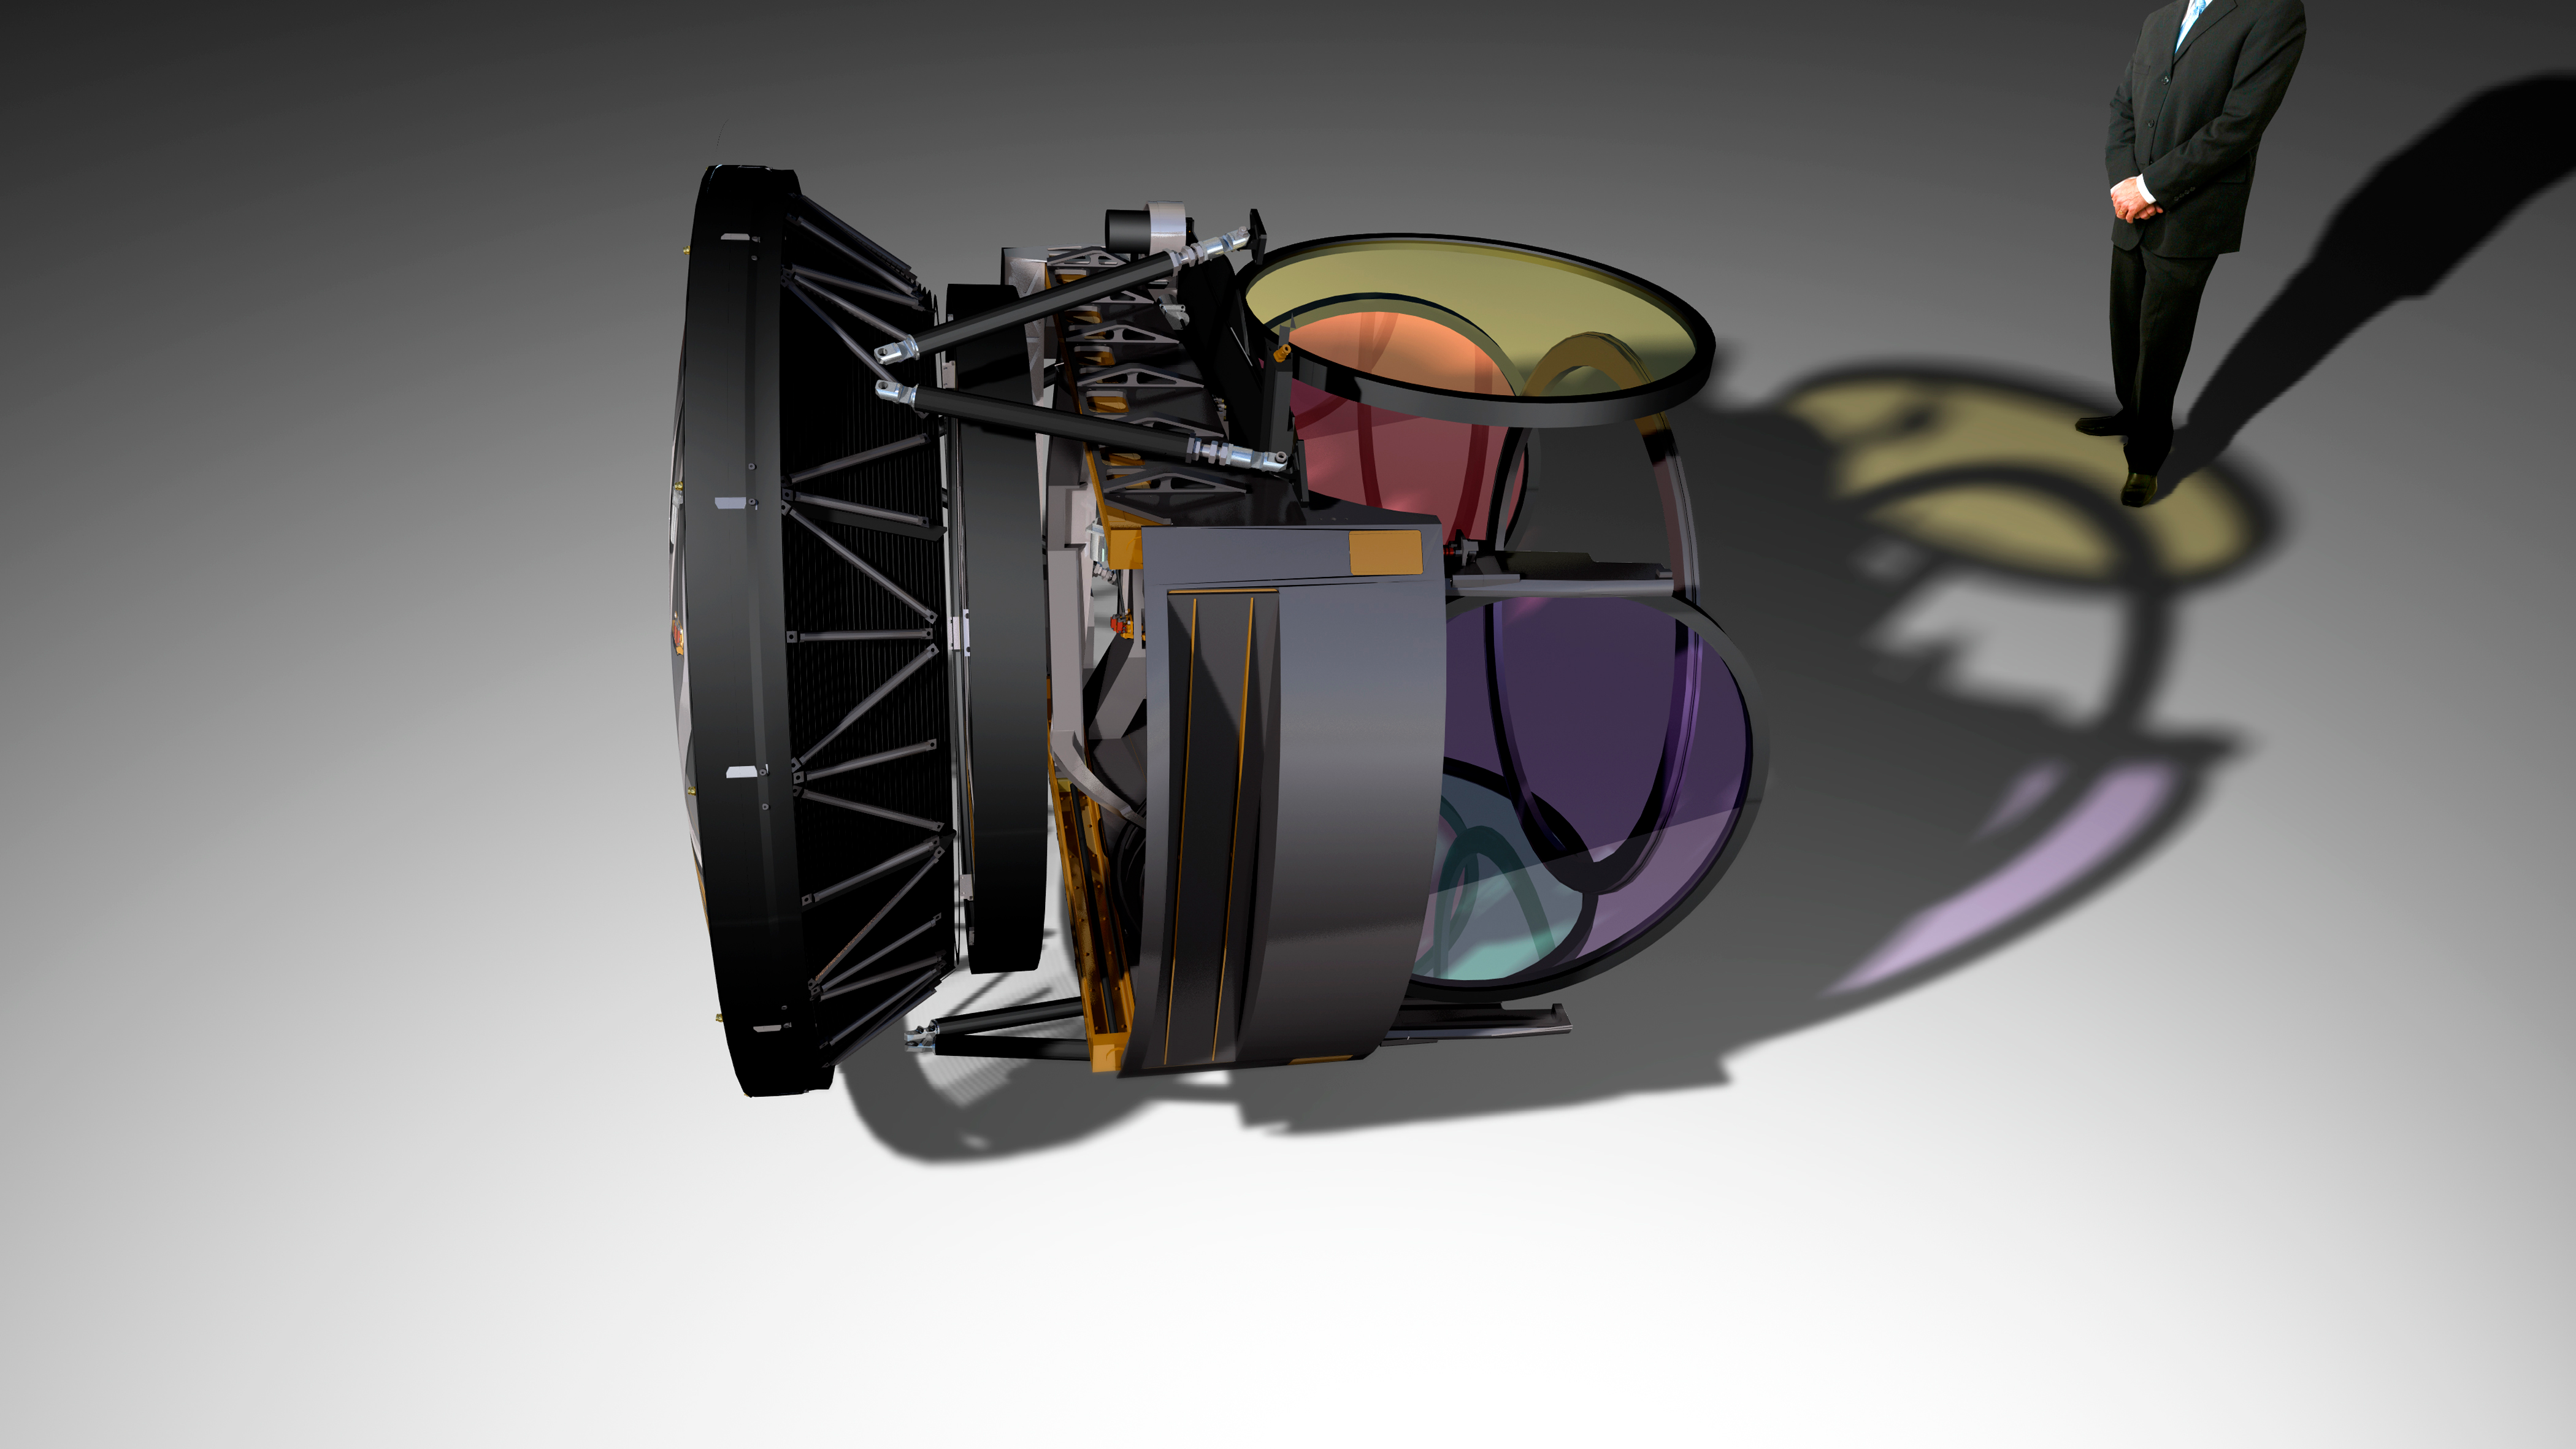

Camera and Filter Wheel

The LSST camera has 63-cm diameter focal place and 3.2 billion pixels of 0.2 arcseconds per pixel. Six filters are available, ugrizy, with 5 in the filter wheel at any given time.

Credit: Todd Mason, Mason Productions Inc./Vera C. Rubin Observatory/ NOIRLab/ NSF/ AURA